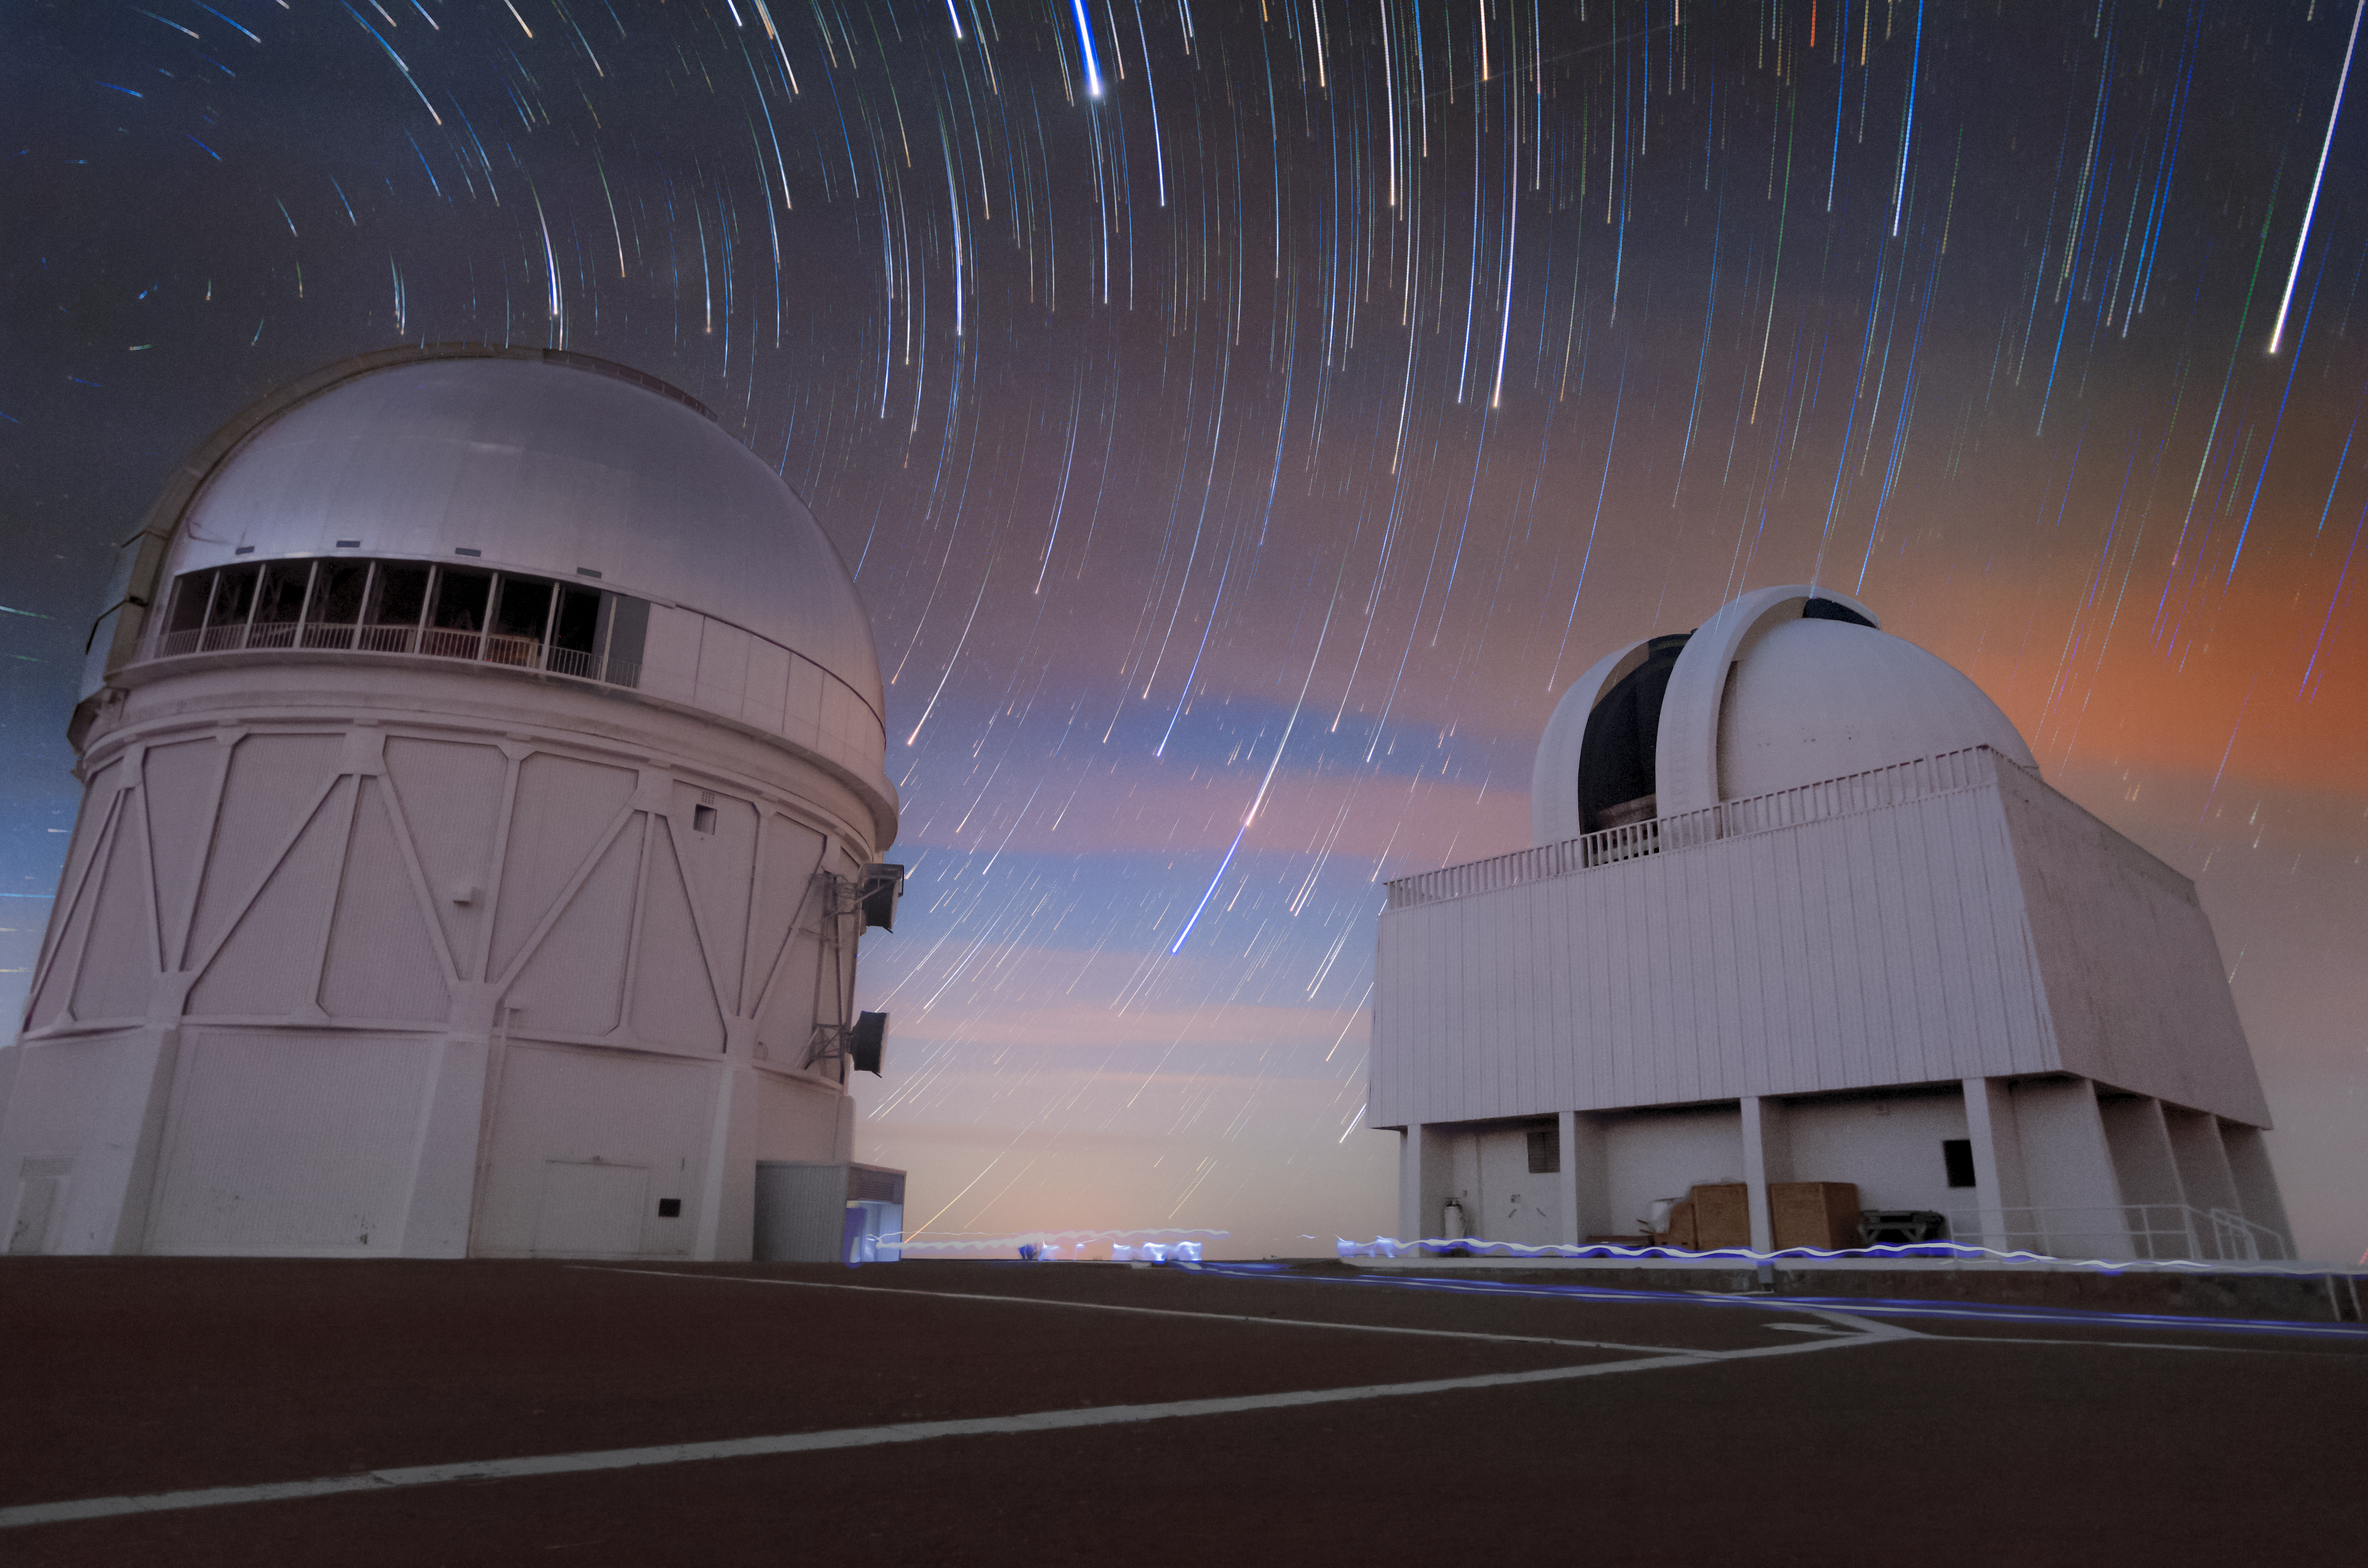

Trails Near and Far

This long-exposure photograph shows the motion of stars during the night above the Blanco 4-meter telescope (left) and the SMARTS 1.5-meter telescope (right) at Cerro Tololo Inter-American Observatory in Chile, a program of the NSF’s National Optical-Infrared Astronomy Research Laboratory. Also visible in the photo are the trails left by astronomers walking to the Blanco telescope, created by their flashlights. Stars streak through the sky over the course of this one-hour exposure, appearing to spin around the south celestial pole in the upper left of the image. The star closest to the south celestial pole is Sigma Octantis, a relatively faint yellow giant star about 275 light-years from Earth. In contrast to the relatively bright north star, Polaris, Sigma Octantis is not bright enough to use for celestial navigation.

Credit: CTIO/NOIRLab/NSF/AURA/D. Munizaga